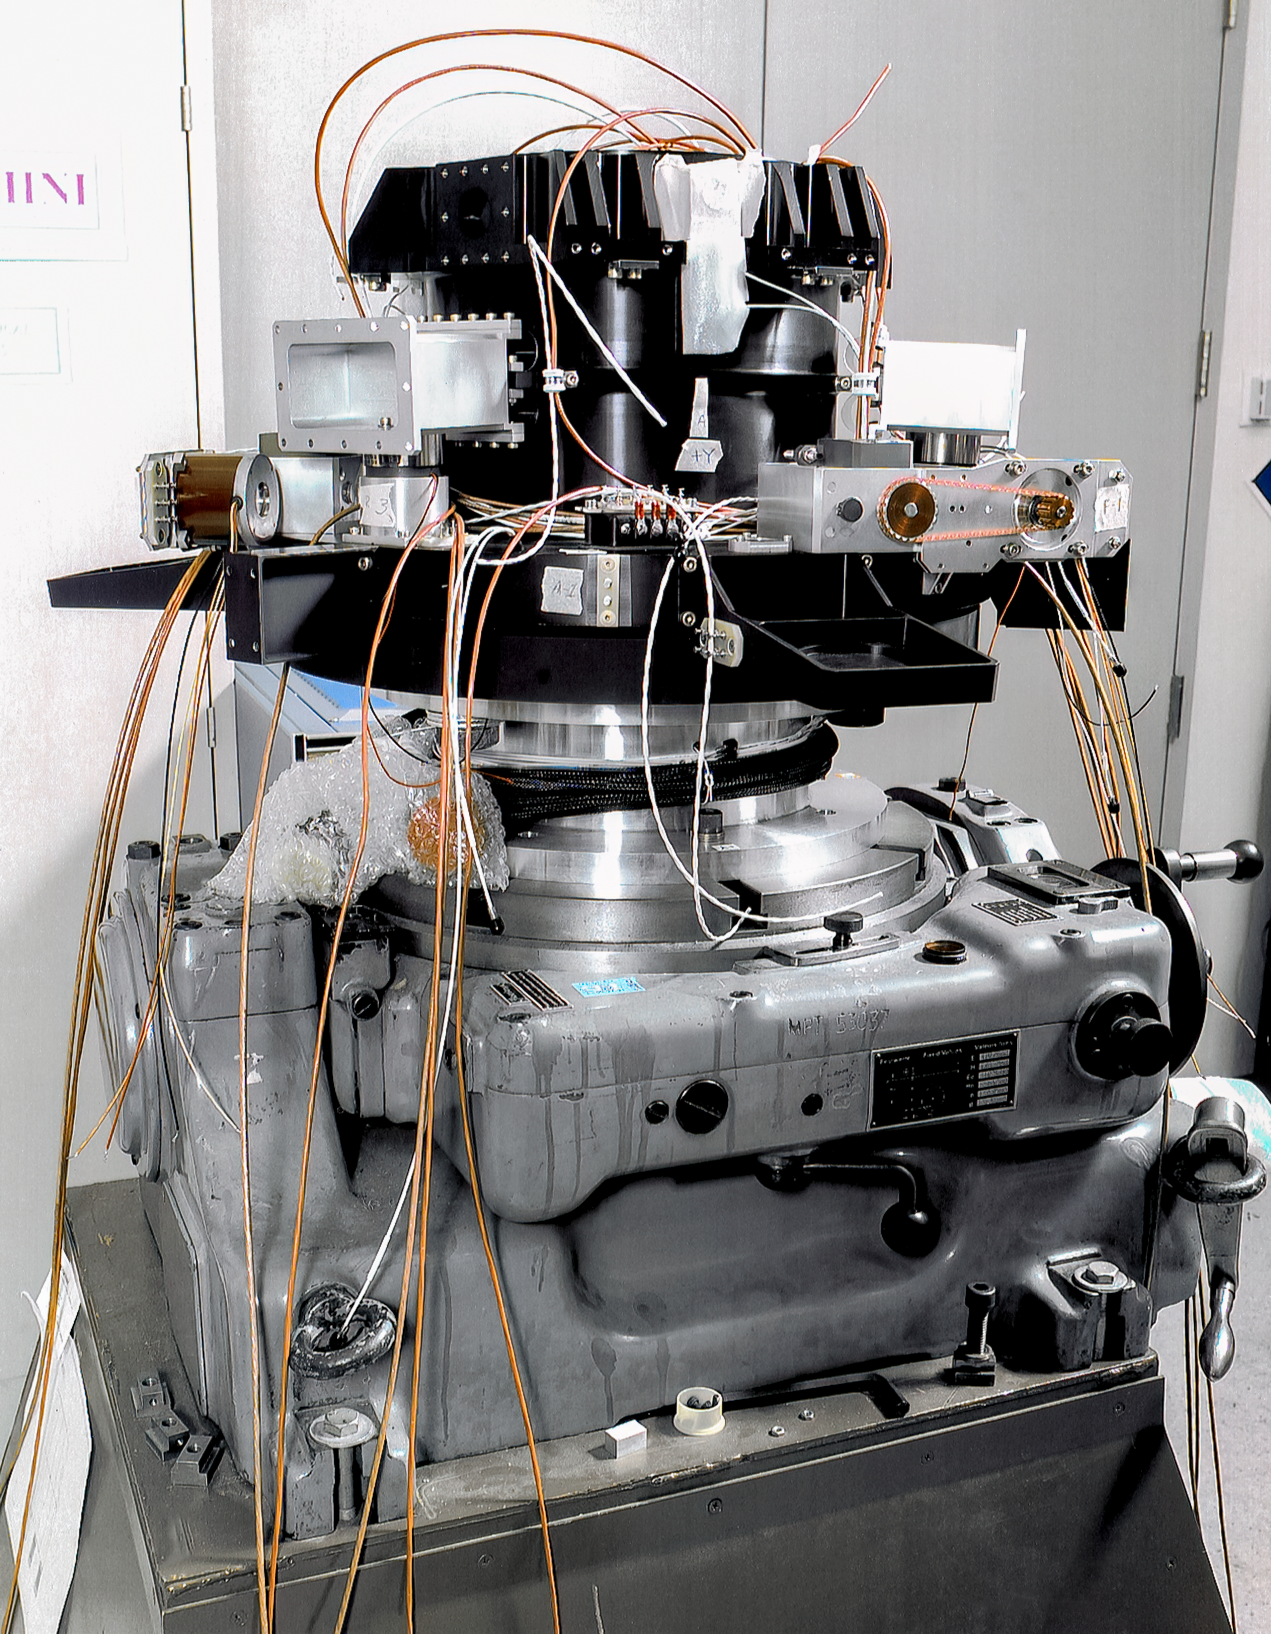

Gemini Secondary Mirror Tilt System

International Gemini Observatory secondary mirror tilt system at Lockheed Martin in 1997.

Credit: International Gemini Observatory/NOIRLab/NSF/AURA